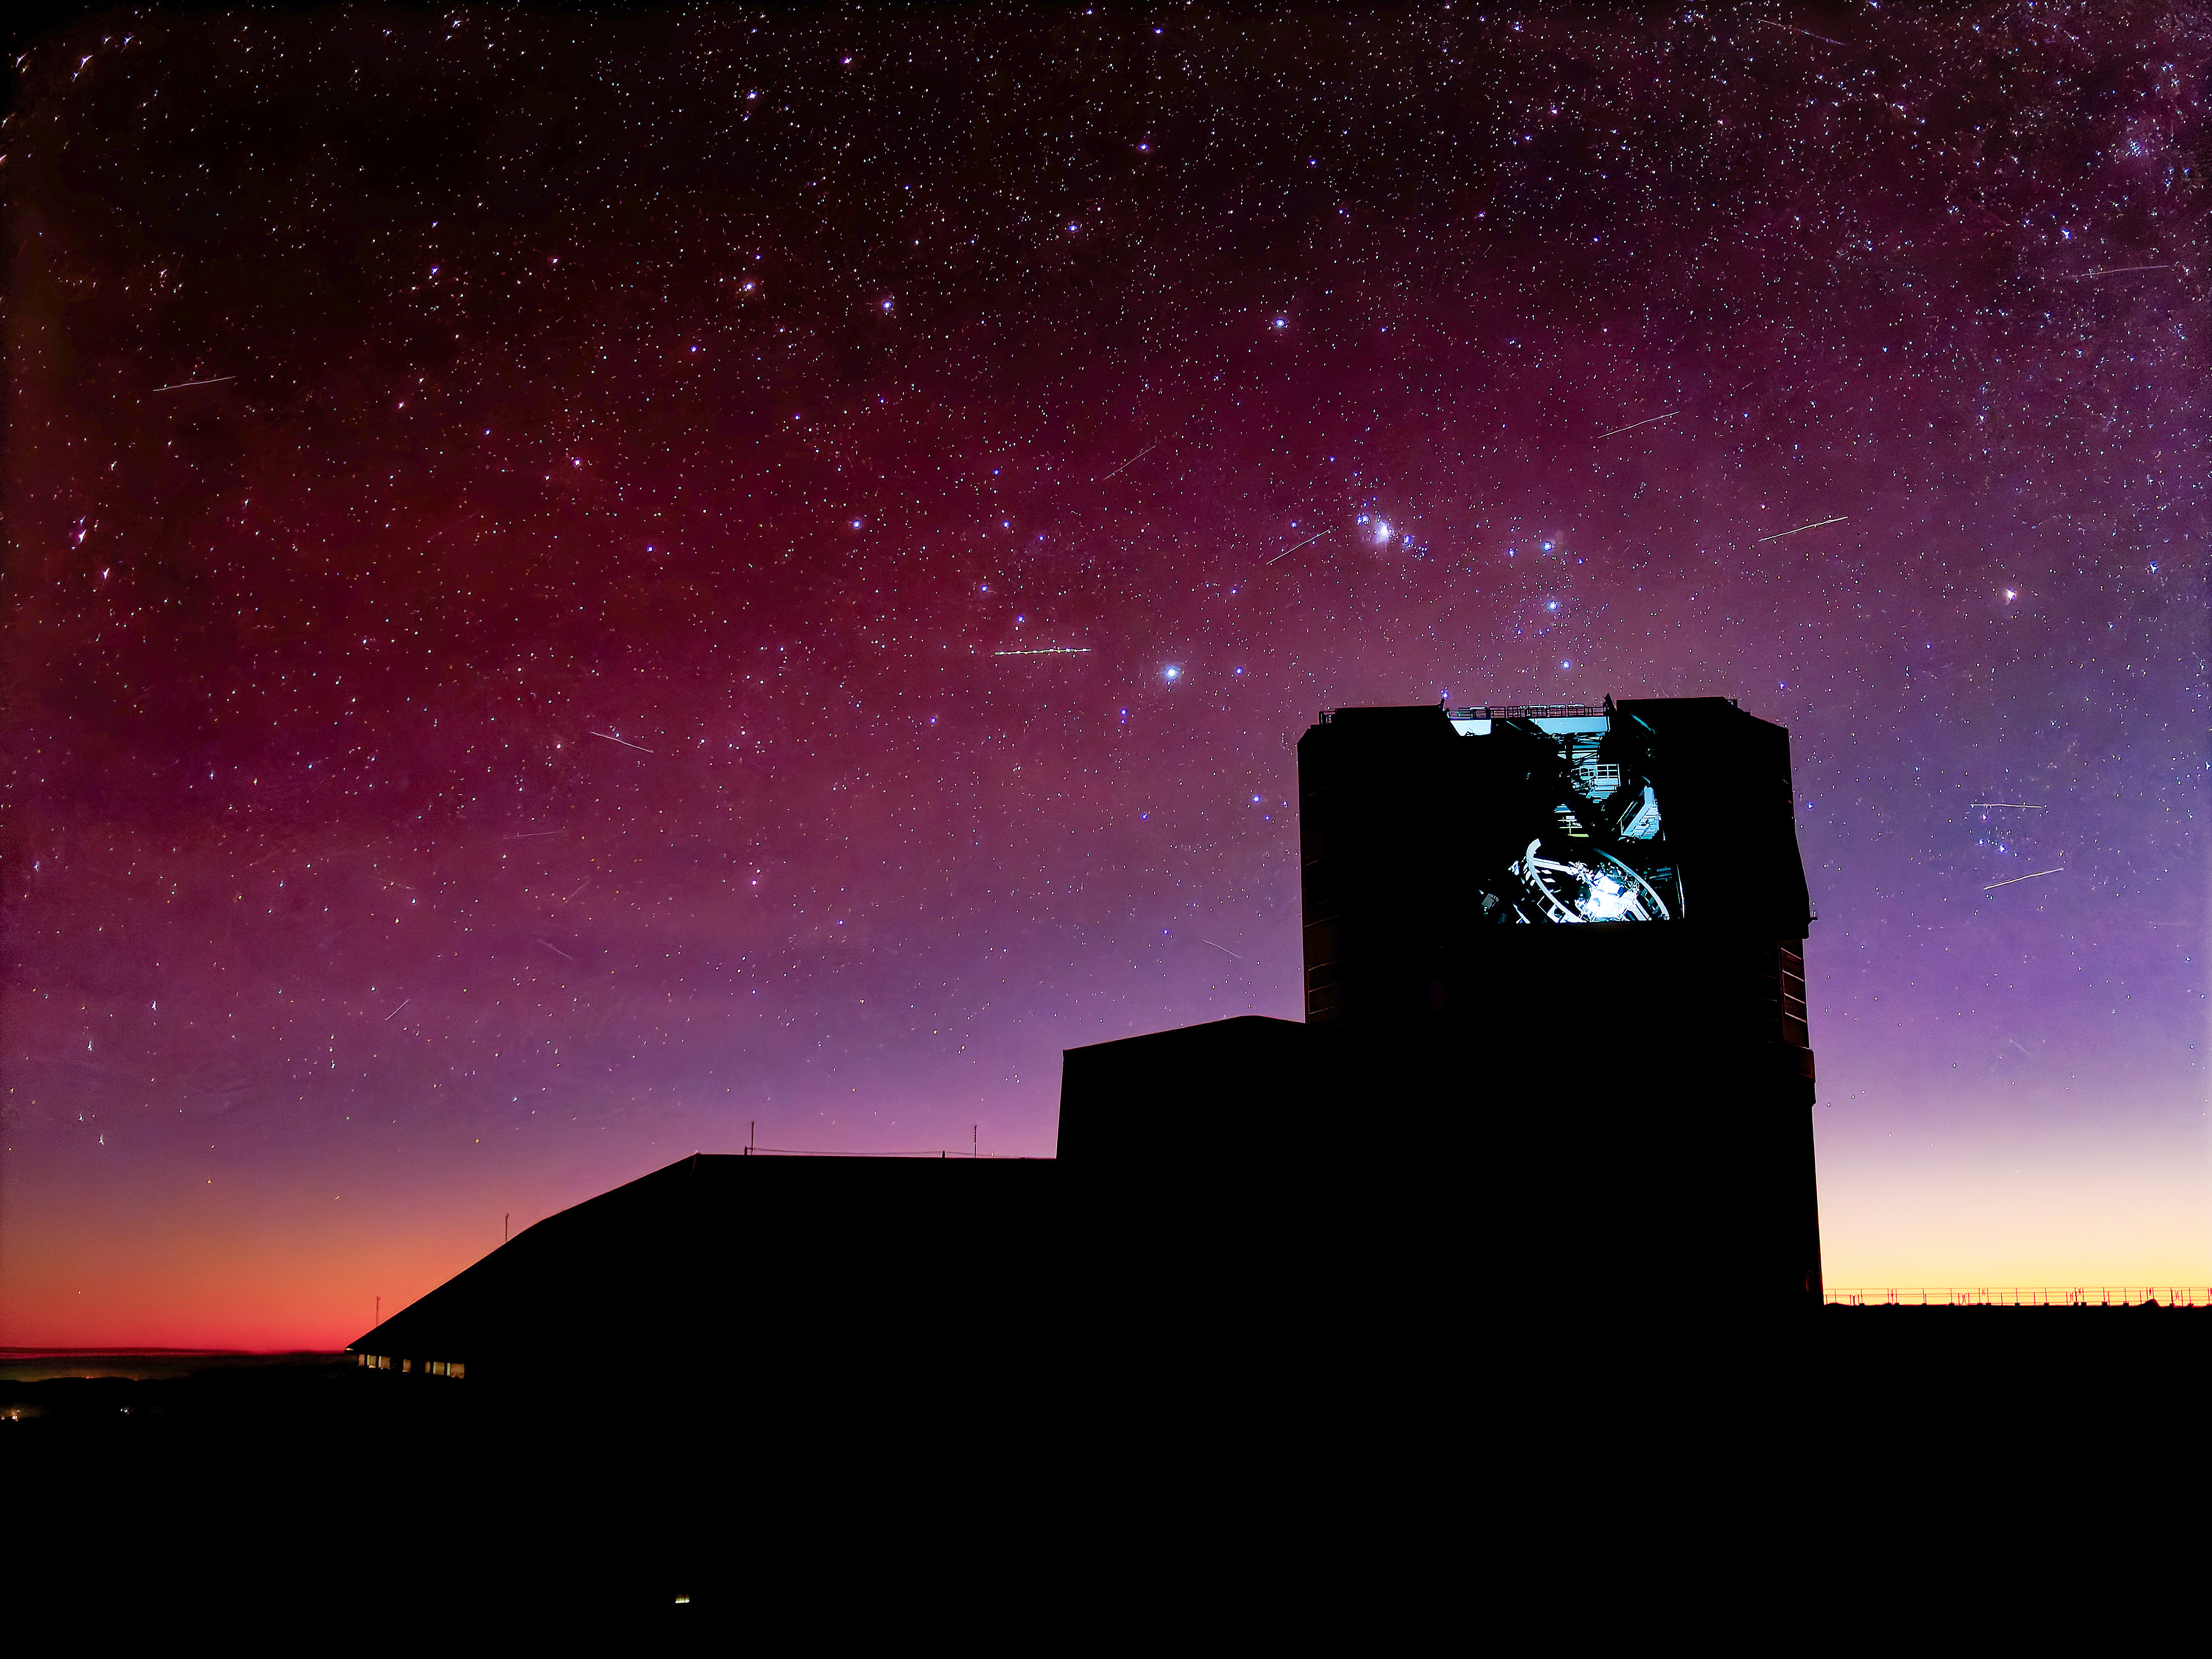

Rubin and Satellite Streaks

Satellites streak across the sky in this long-exposure image of NSF-DOE Vera C. Rubin Observatory.

Credit: NSF–DOE Vera C. Rubin Observatory/NOIRLab/SLAC/AURA/W. O'Mullane